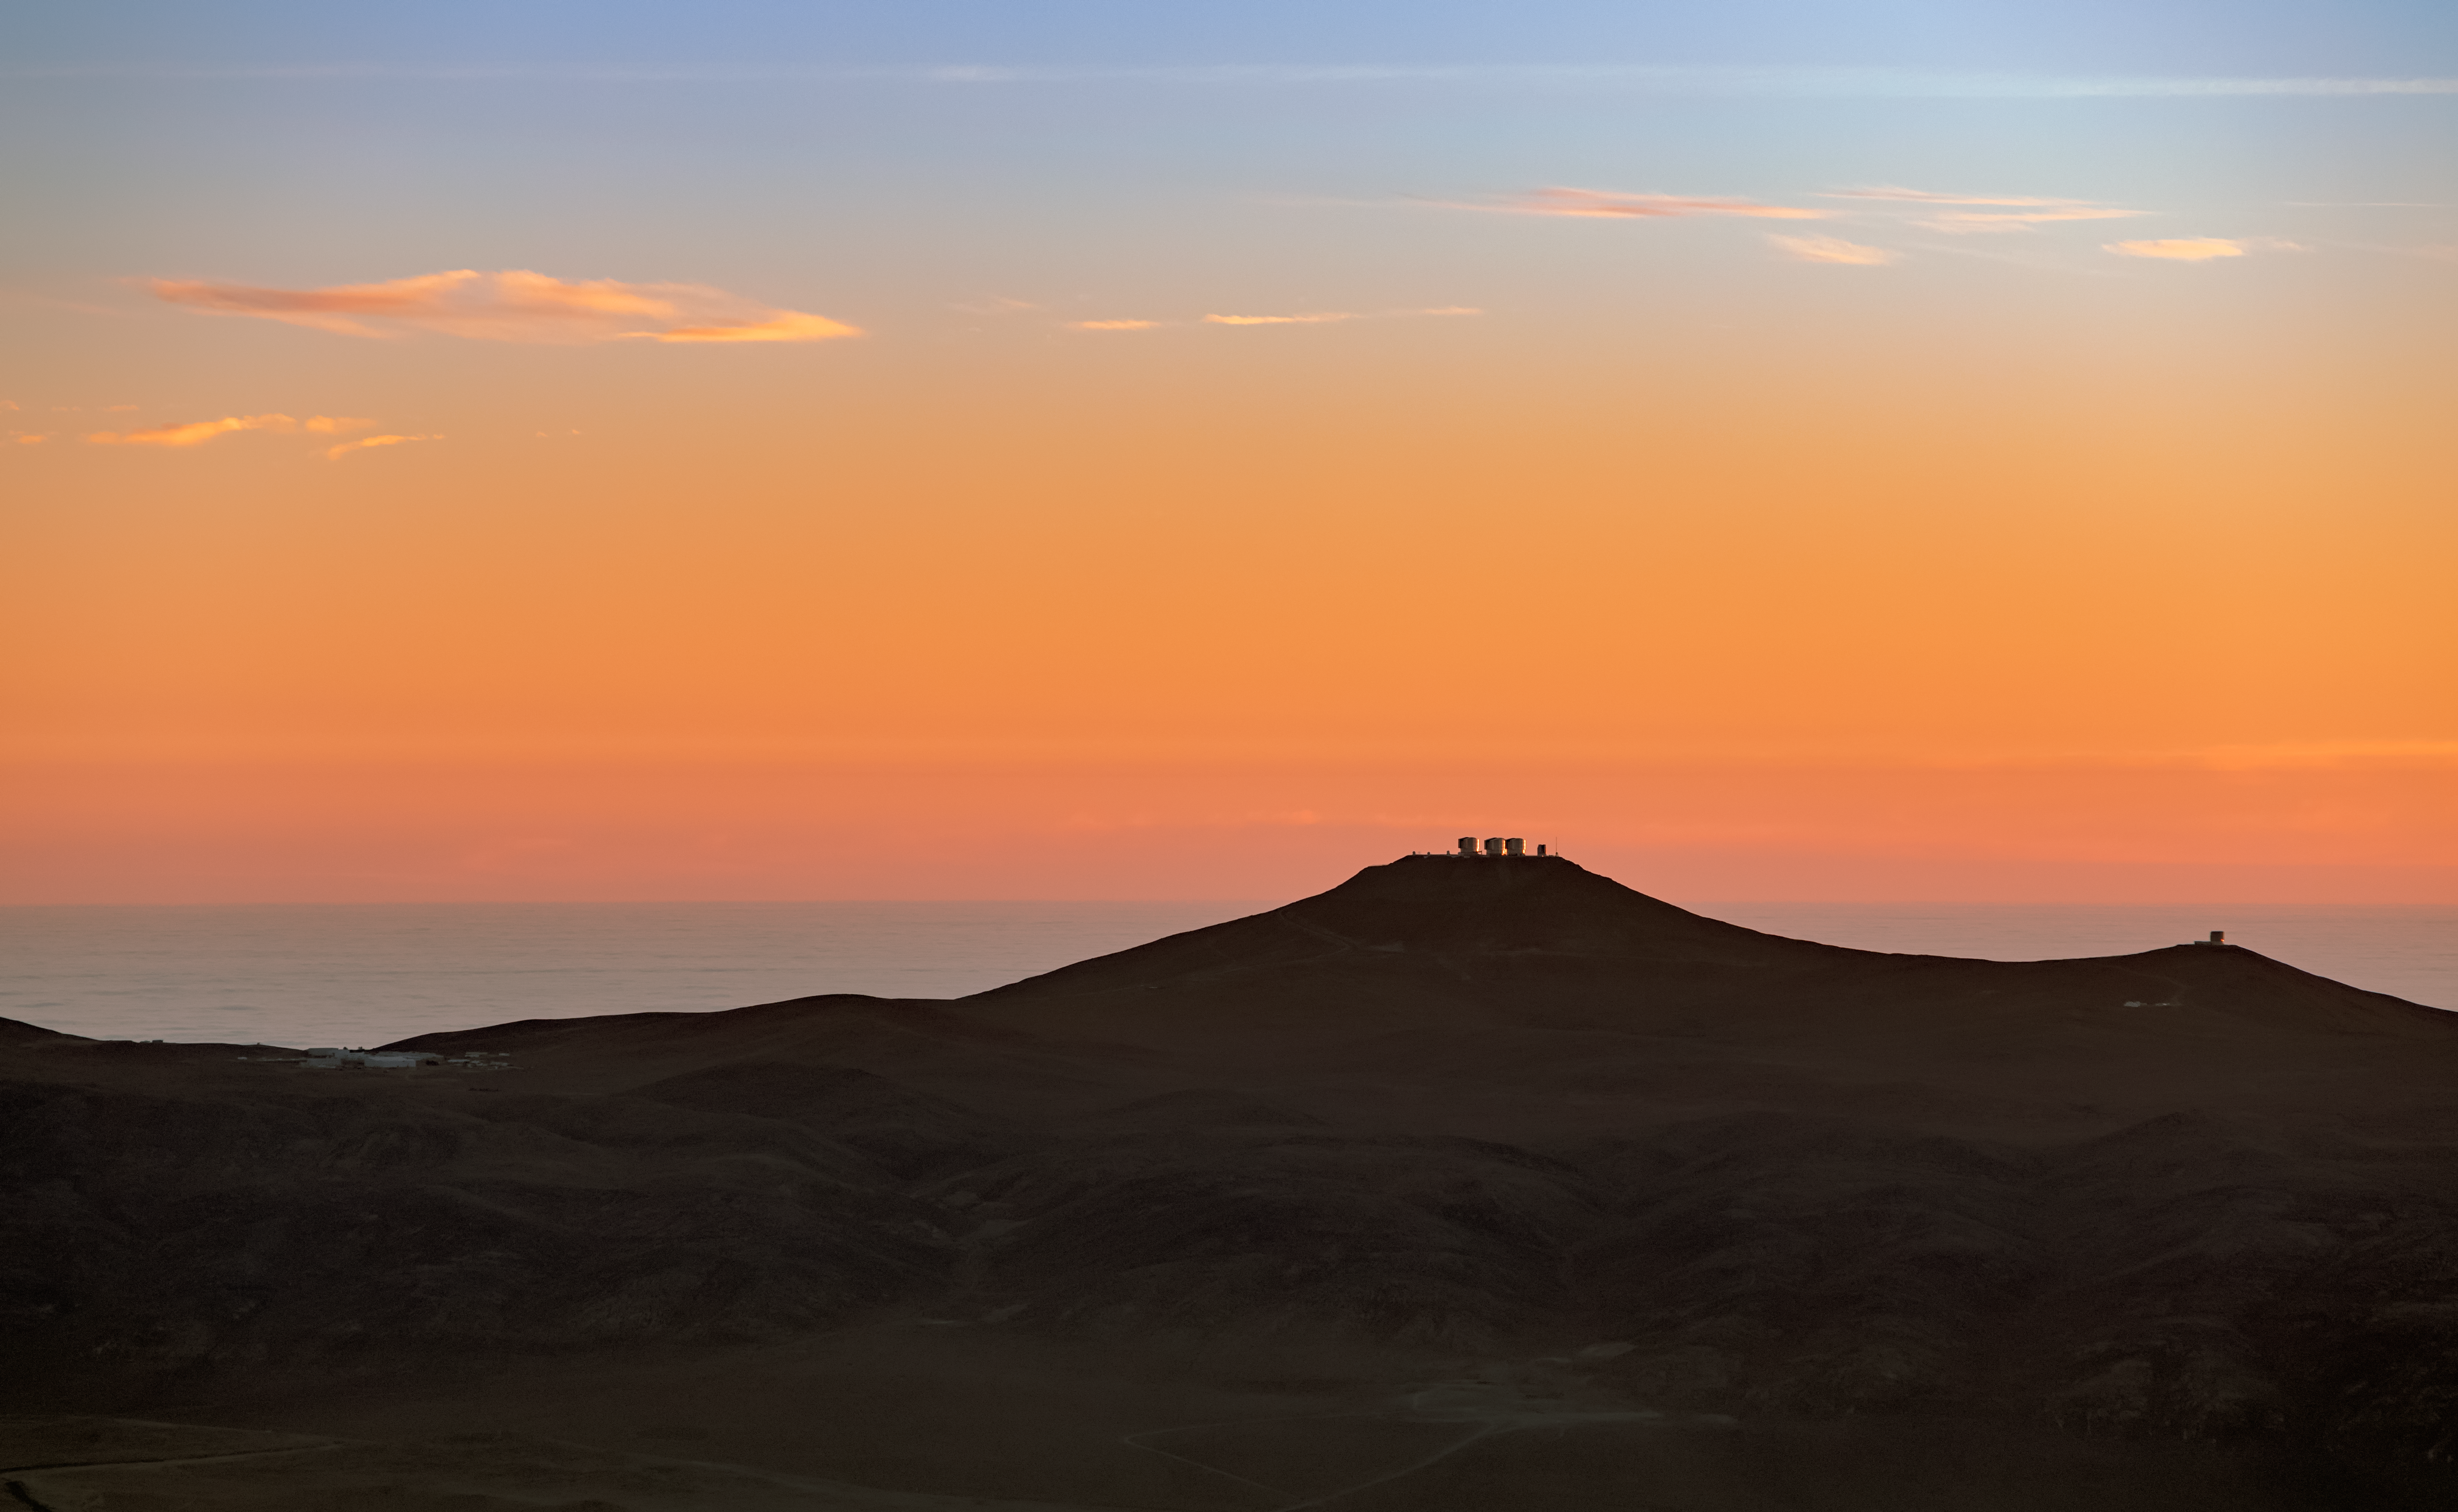

VLT at sunset

The Very Large Telescope (VLT) is located at Paranal Observatory in the remote Atacama desert of northern Chile. This colourful image shows a fantastic view of the four Unit Telescopes of the VLT at sunset poised atop Cerro Paranal, roughly 2600 meters high.

Credit: ESO/M. Zamani